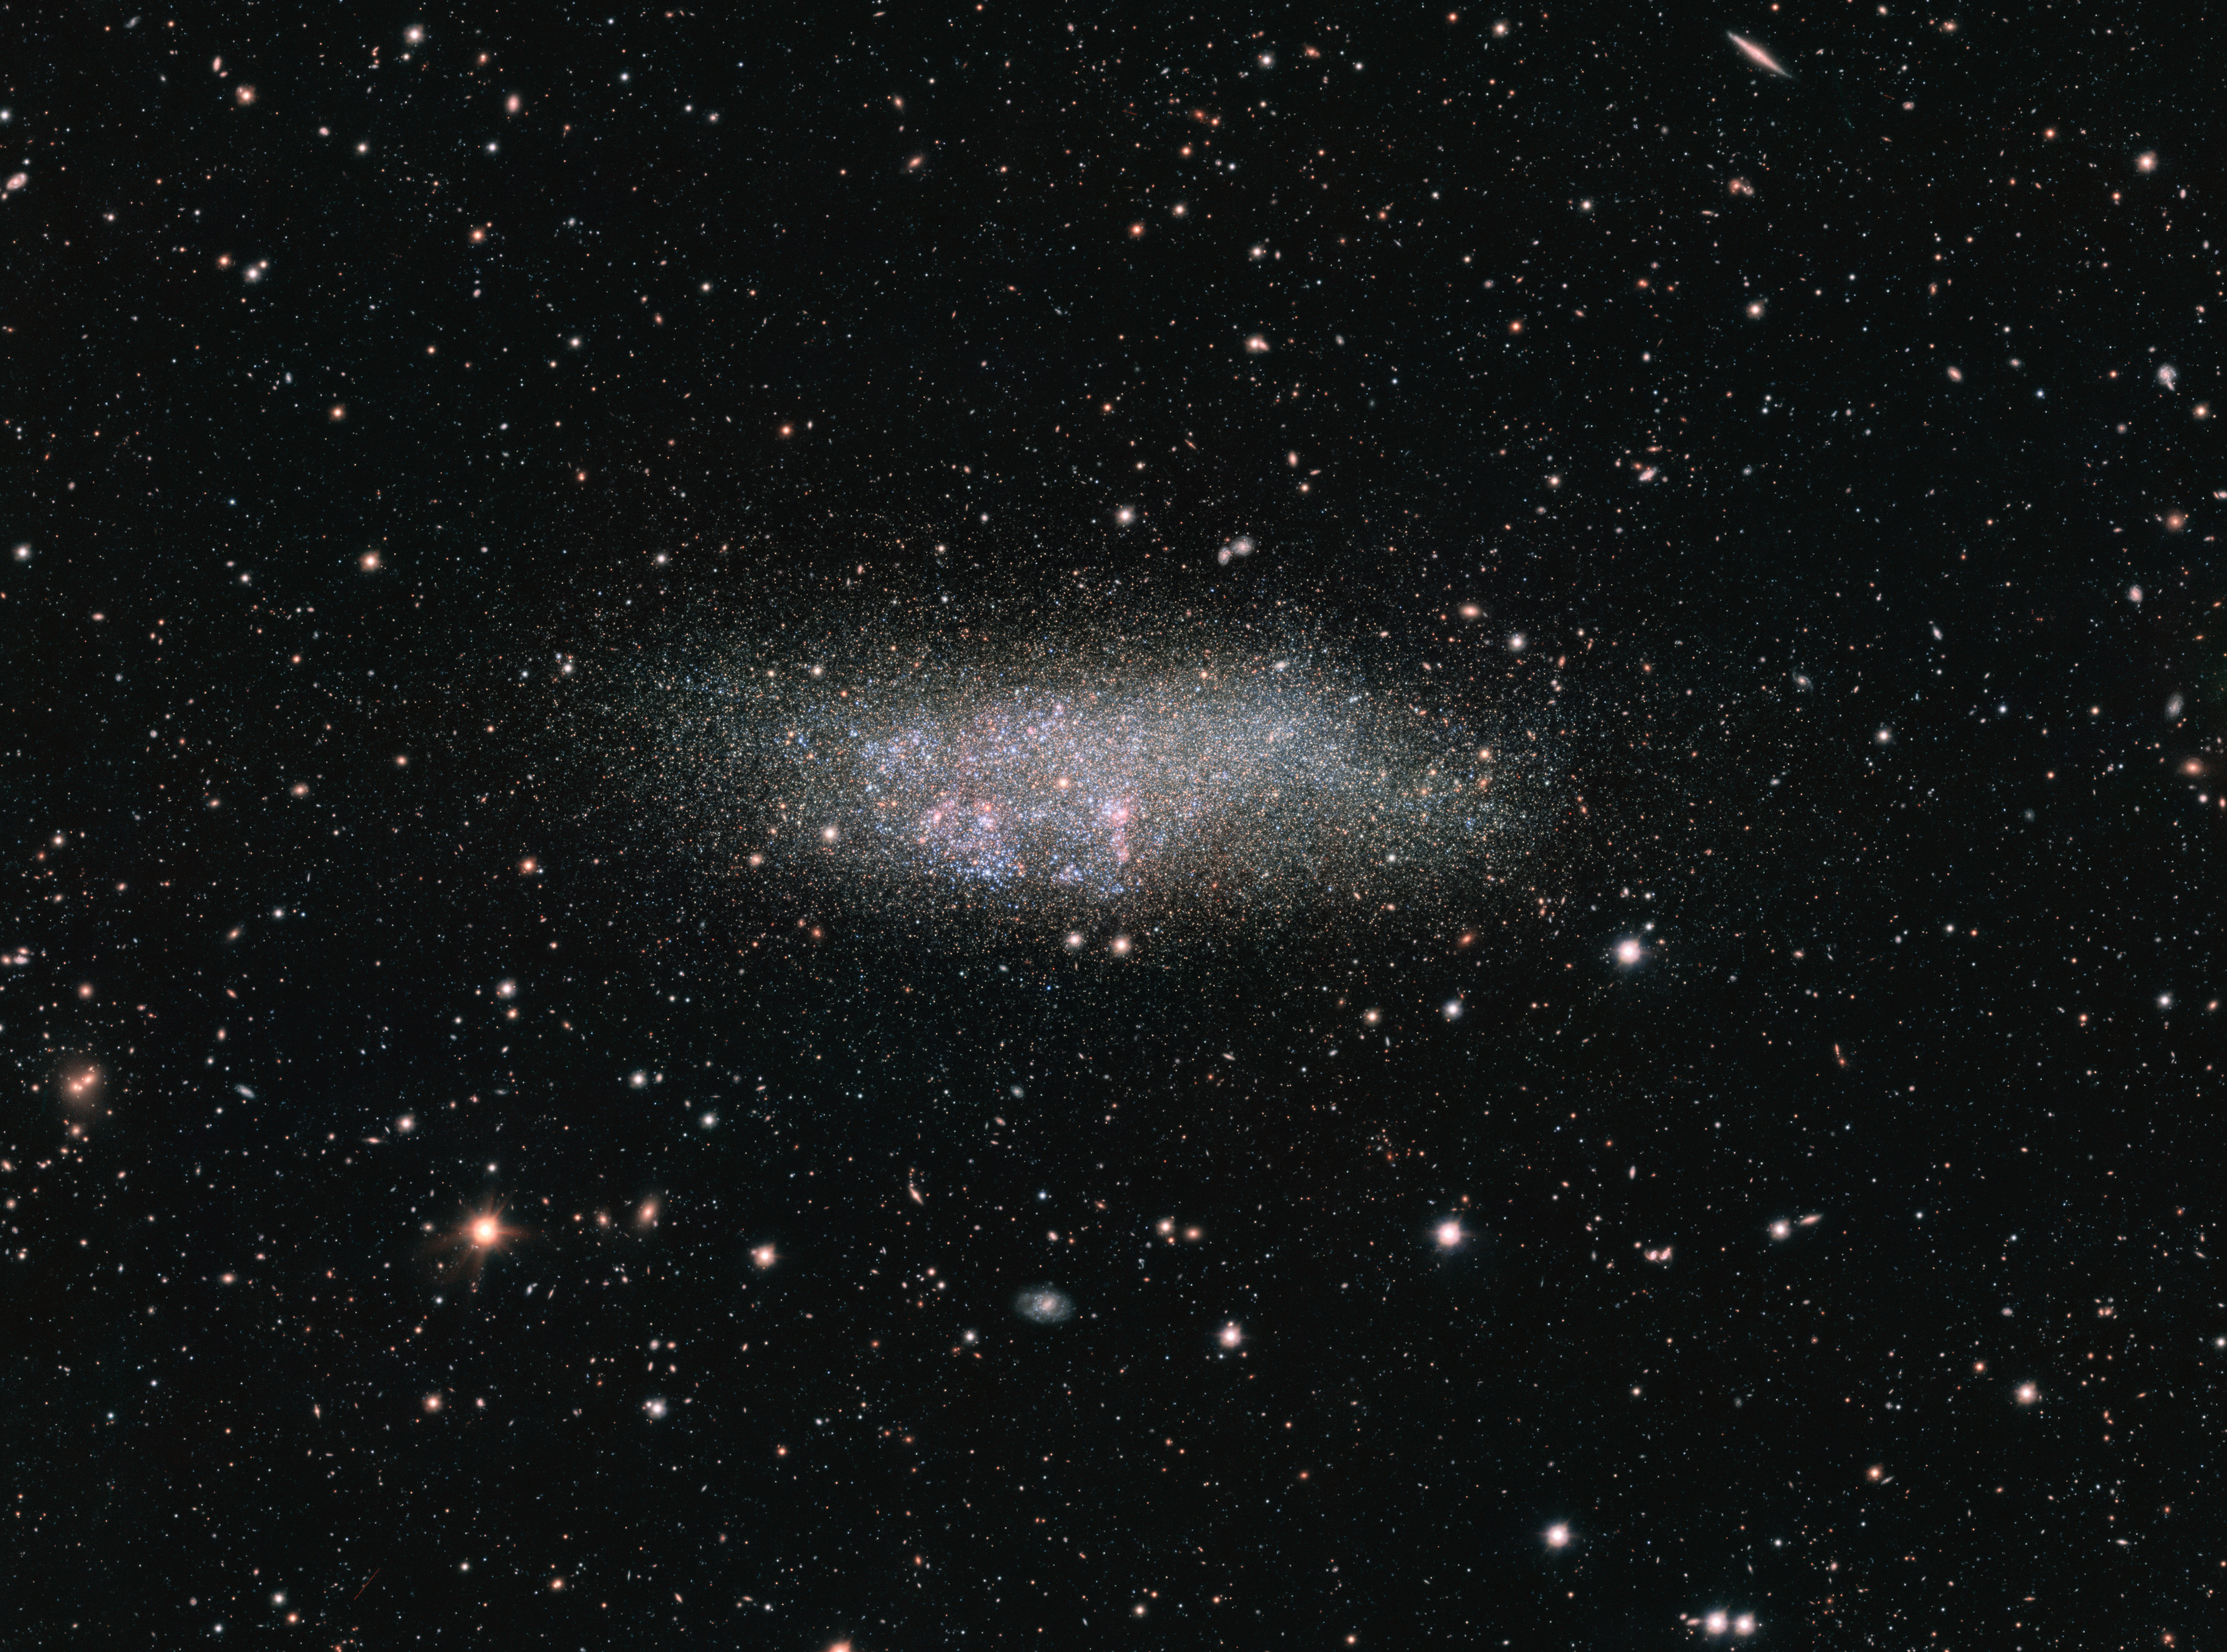

The WLM galaxy on the edge of the Local Group

This image, captured by ESO’s OmegaCAM on the VLT Survey Telescope, shows a lonely galaxy known as Wolf-Lundmark-Melotte, or WLM for short. Although considered part of our Local Group of dozens of galaxies, WLM stands alone at the group’s outer edges as one of its most remote members. In fact, the galaxy is so small and secluded that it may never have interacted with any other Local Group galaxy — or perhaps even any other galaxy in the history of the Universe.

Credit: ESO Acknowledgement: VST/Omegacam Local Group Survey